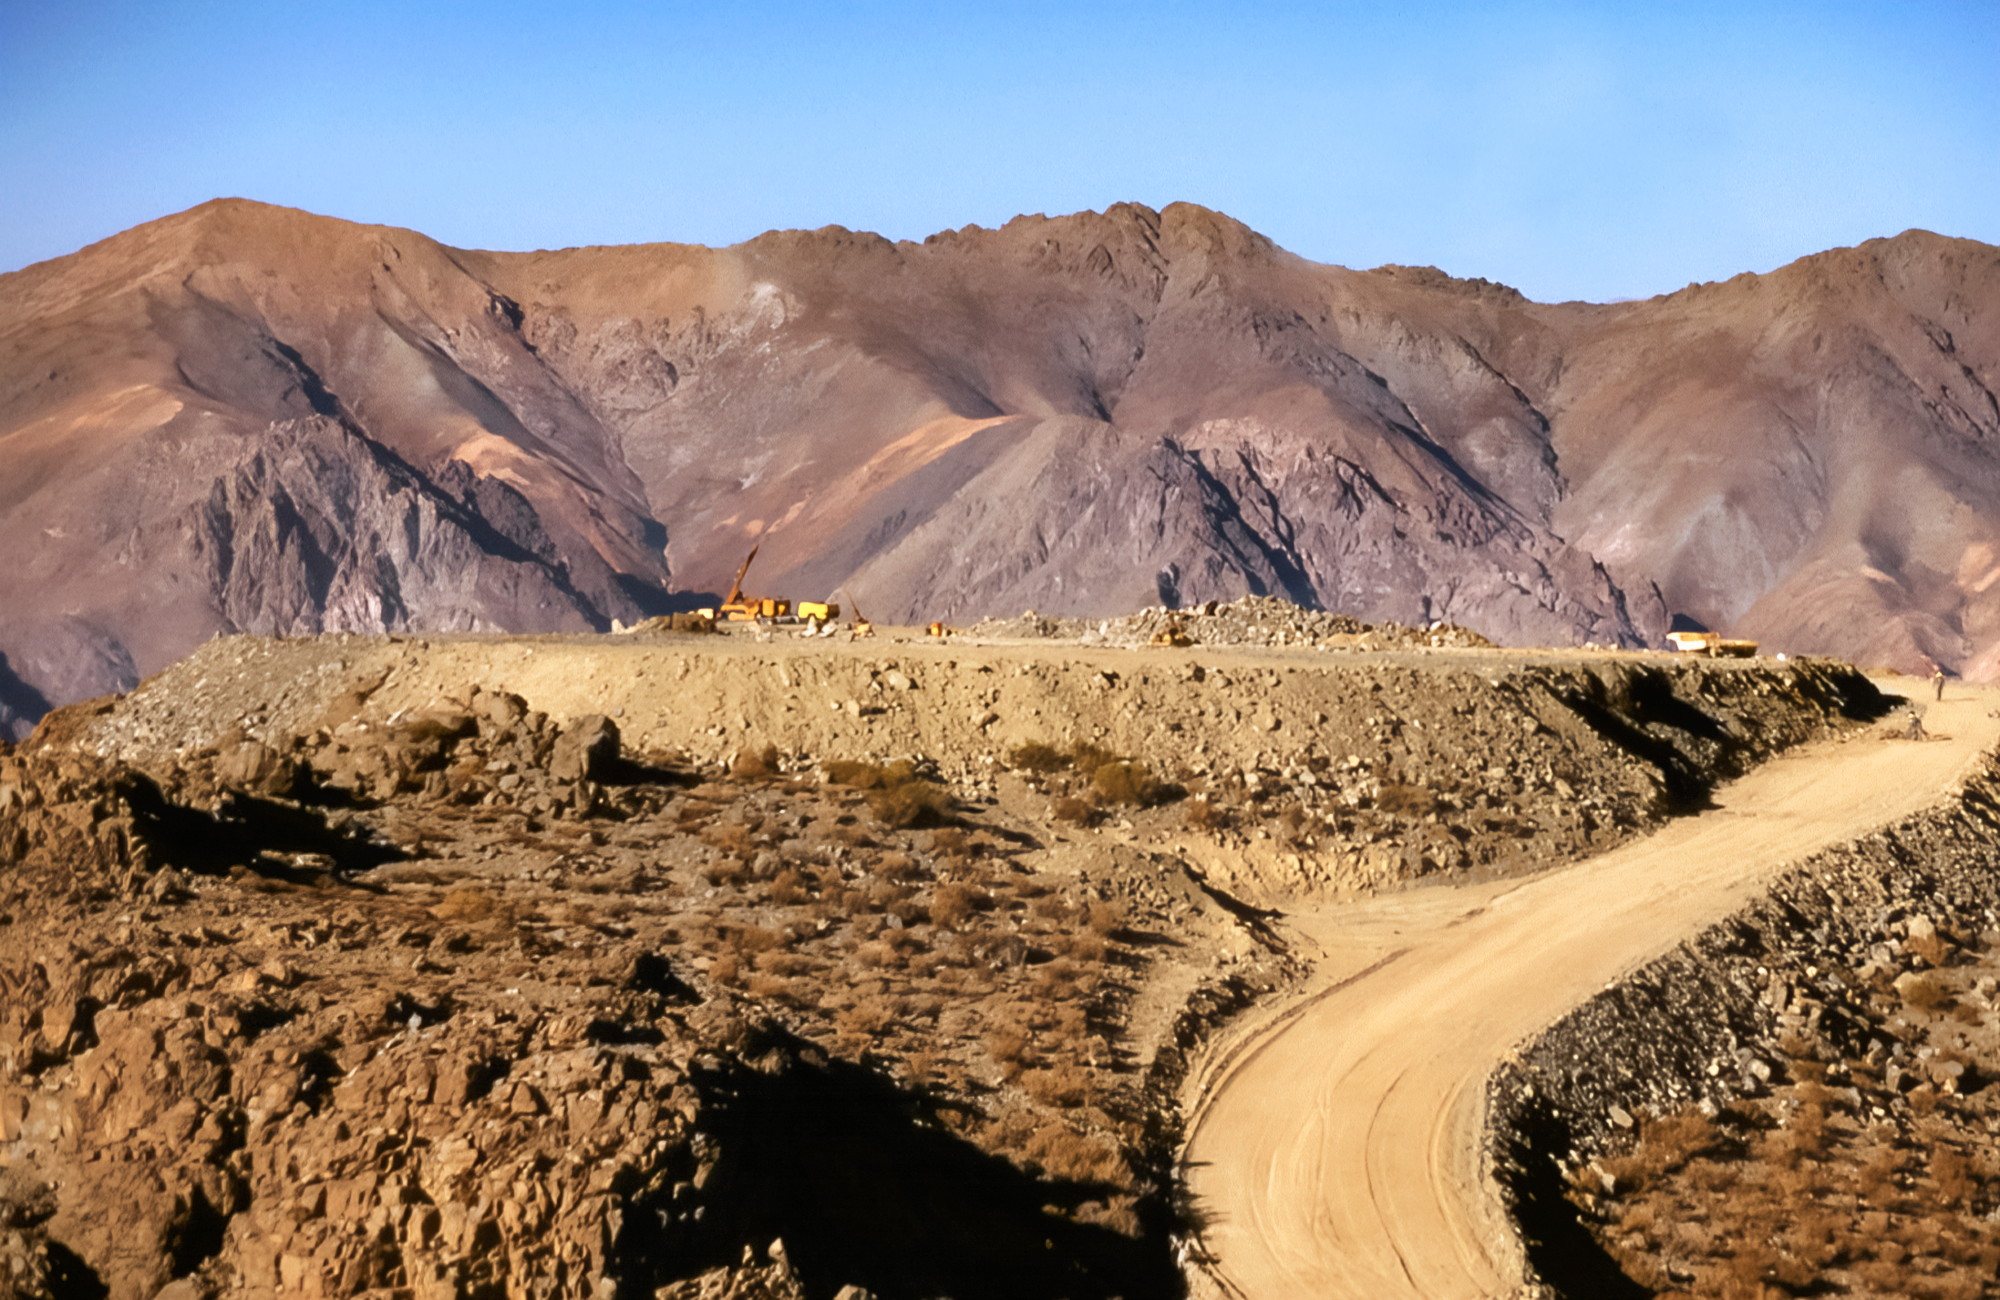

Preparing the Ground for Gemini South

High in the foothills of the Andes, a construction crew prepares the Cerro Pachón site in Chile before laying the foundation for the Gemini South telescope. This image was captured in 1994.

Credit: NOIRLab/NSF/AURA